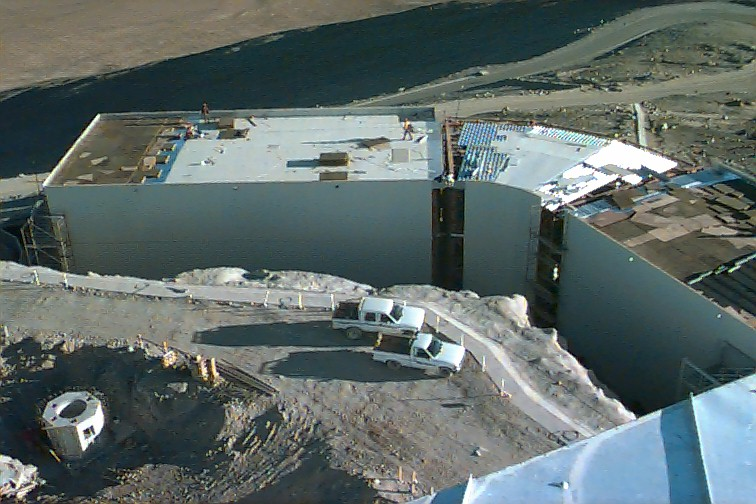

UT1 enclosure

A view from the roof of the ULT1 enclosure towards the VLT control building at the edge of the platform area. To the left is one of the foundations for the 1.8-m auxiliary telescopes.

Credit: ESO